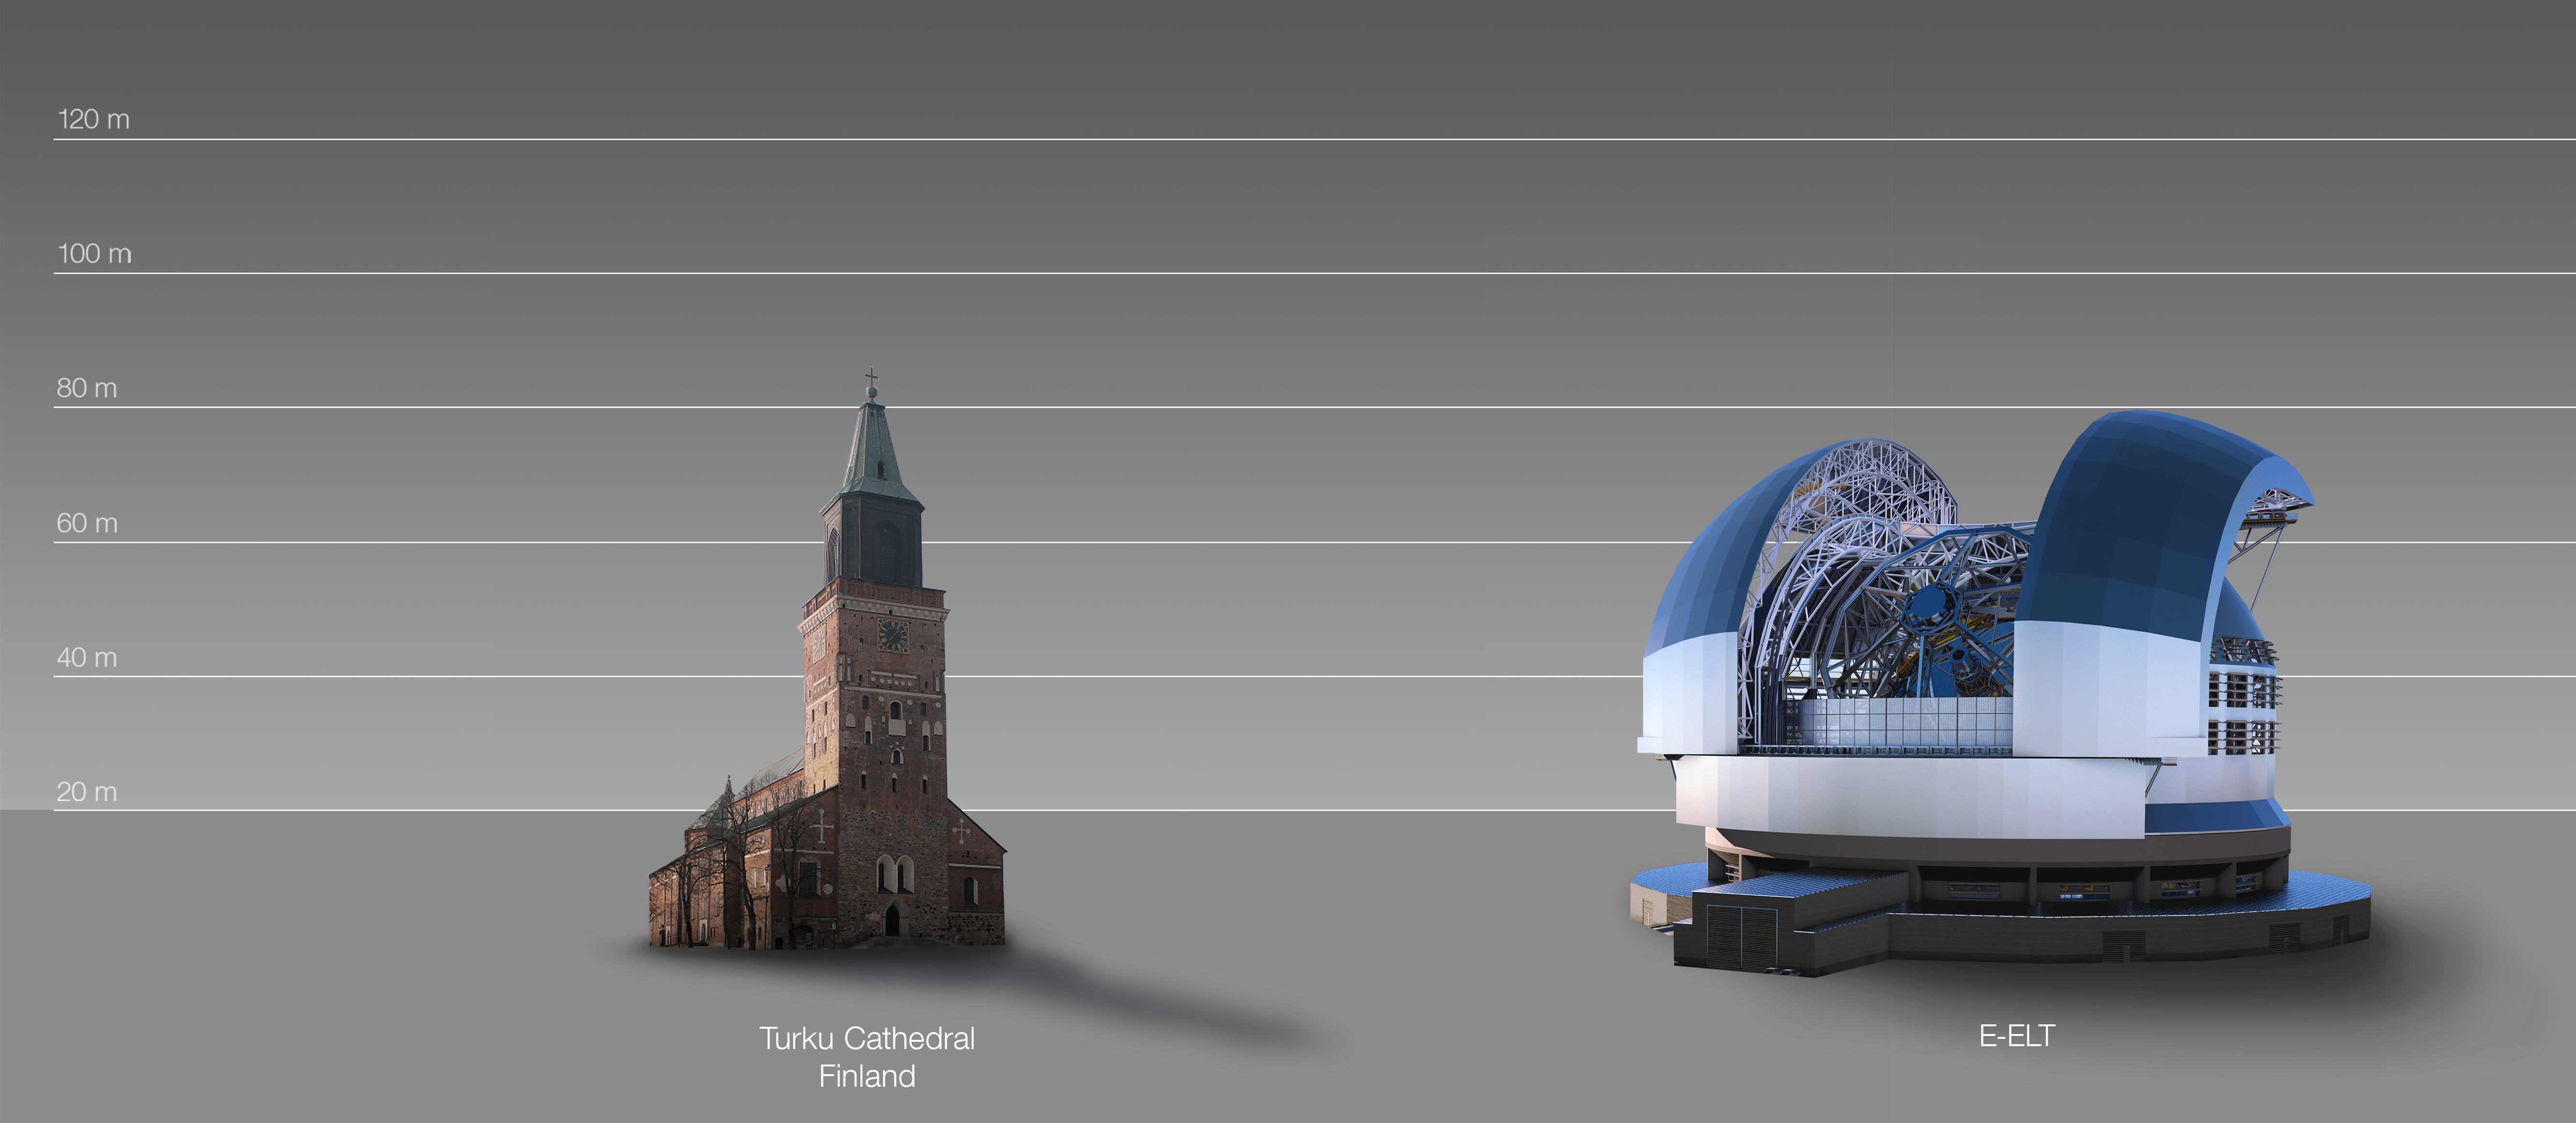

The ELT compared to Turku Cathedral, Finland

This artist's impression compared the ELT to Turku Cathedral, Finland.

The design for the ELT shown here was published in 2016. (eso1617)

Credit: ESO